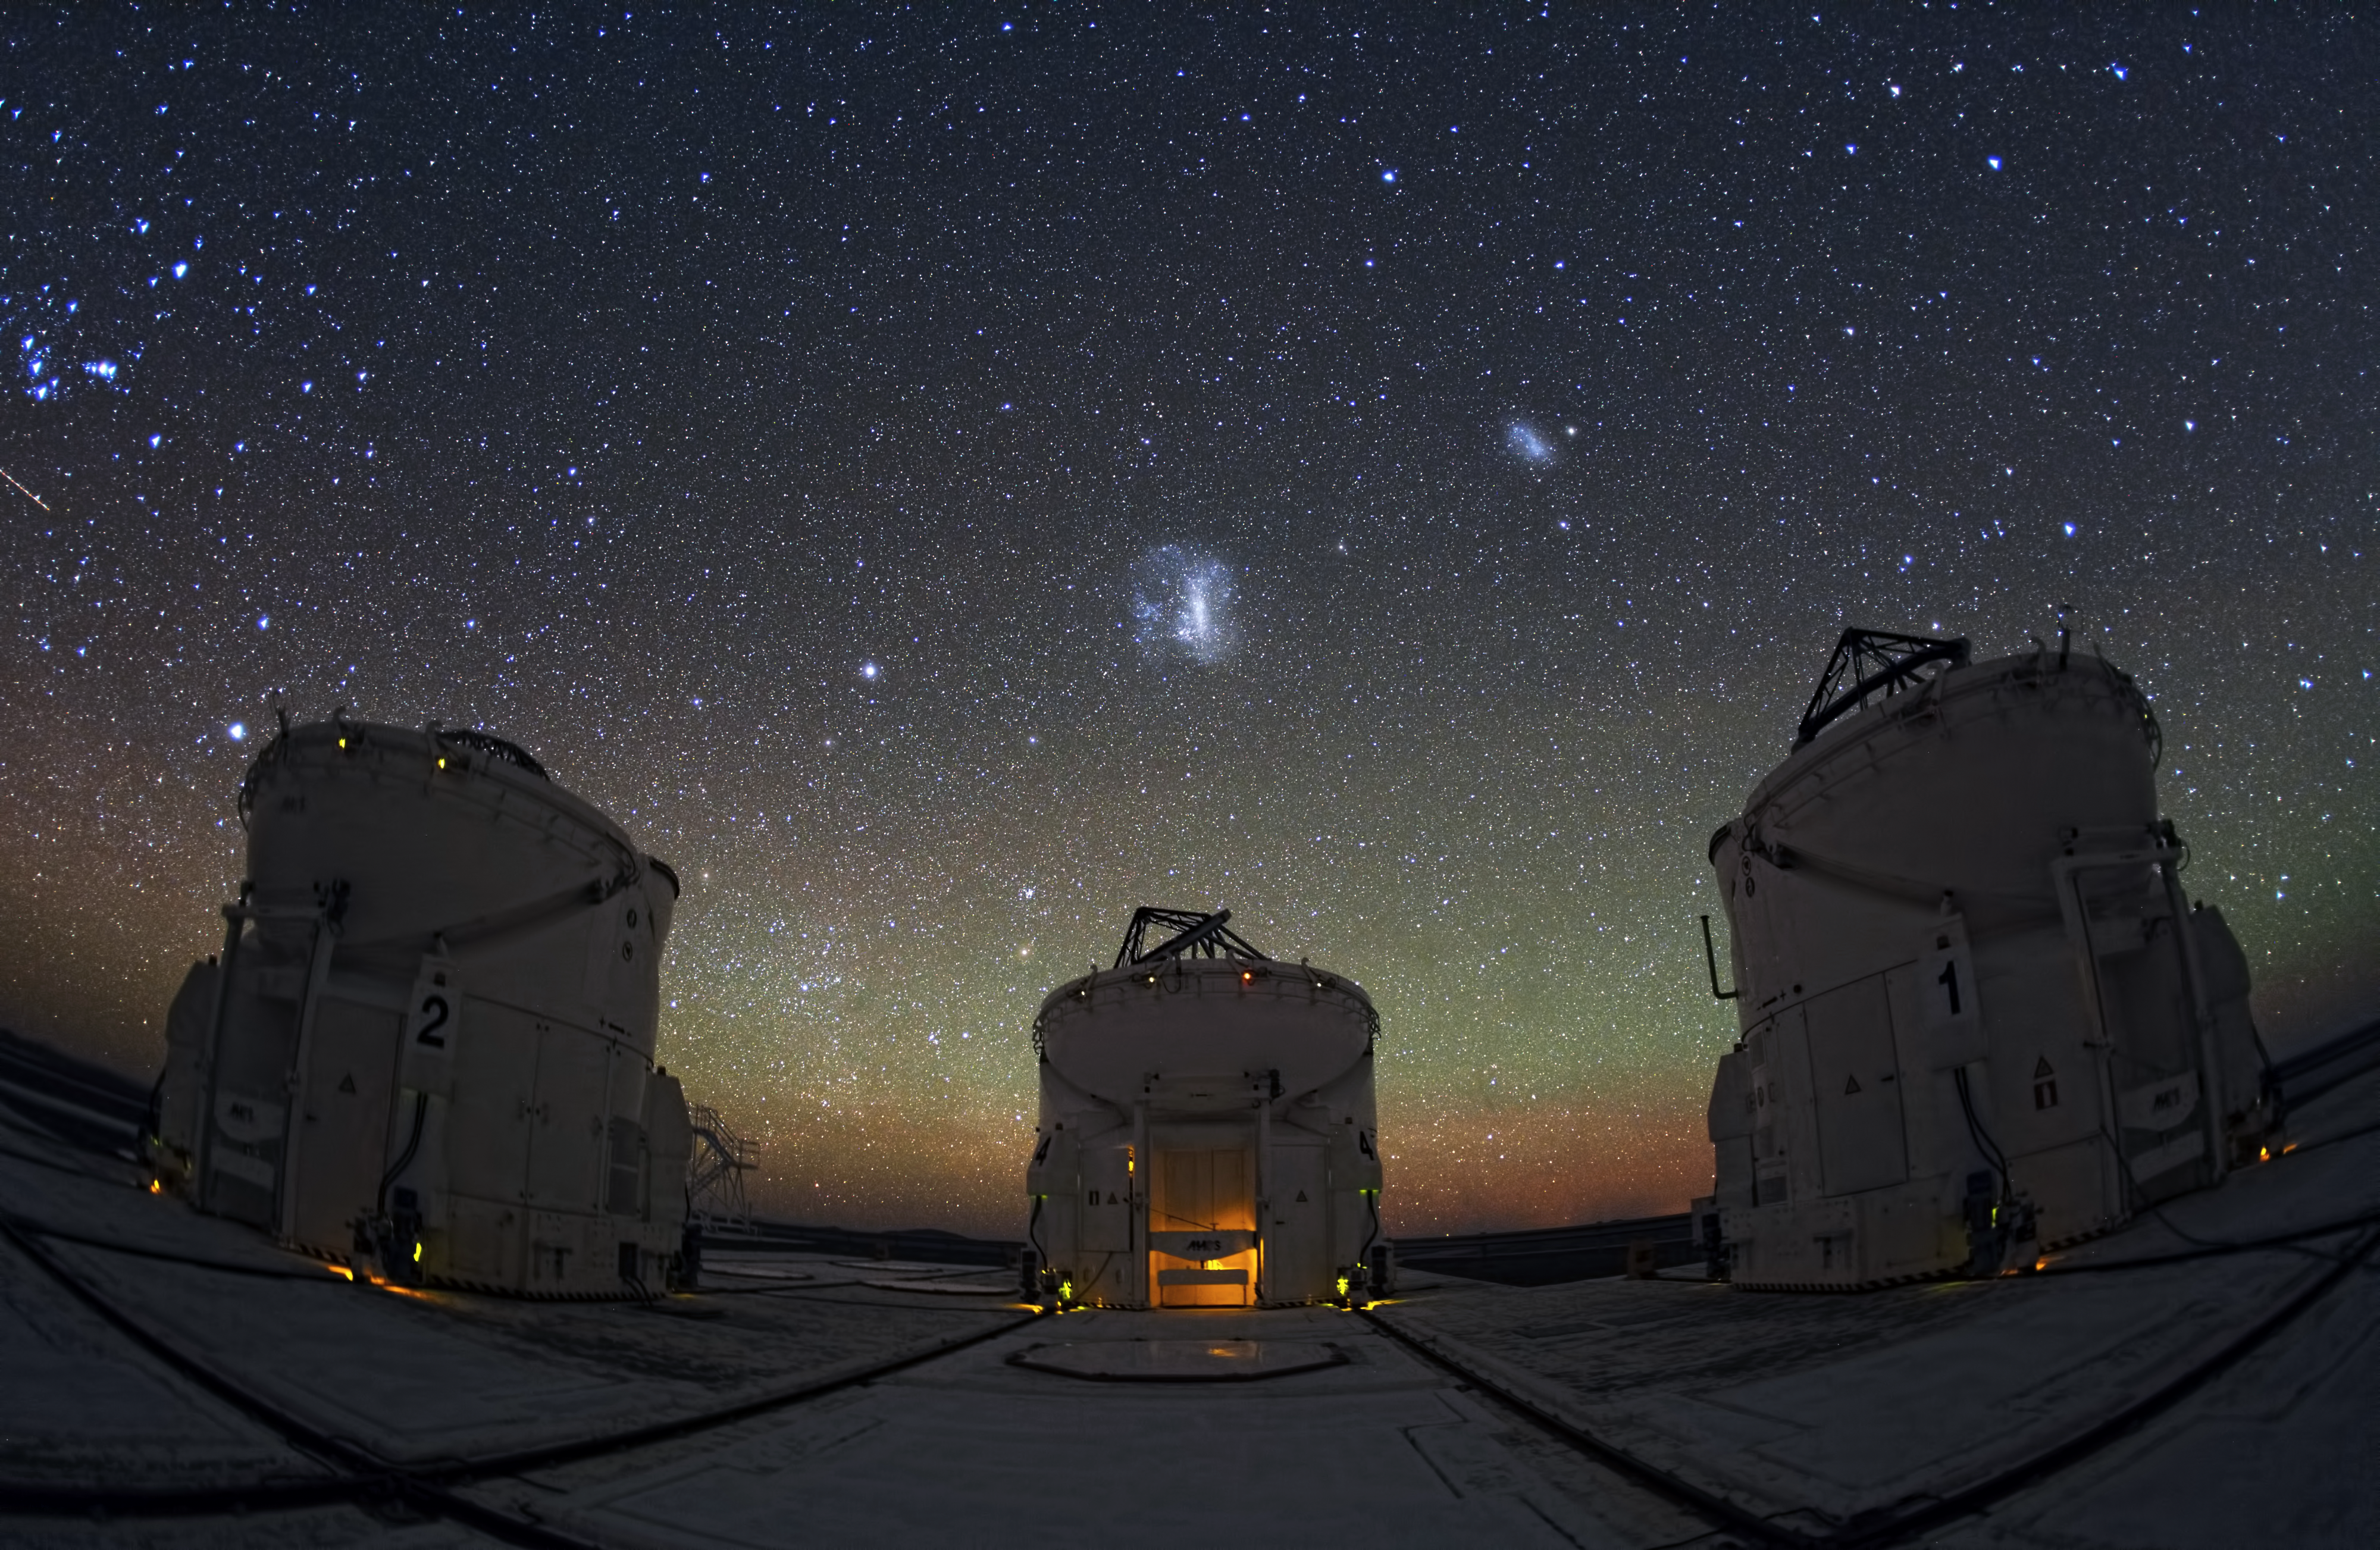

Paranal nights

Gaze up at the night sky from ESO's Paranal Observatory in Chile, and you will be greeted with a stunning view like this one. Flecks of blue, orange, red; each a different star, galaxy, nebula, or more, together forming a sparkling sky overhead. Astronomers peer at this beautiful backdrop, trying to unravel the mysteries of the Universe.

To do this, they use telescopes like the ones shown here, the VLT Auxiliary Telescopes. This image shows three of the four moveable units that feed light into the Very Large Telescope Interferometer, the world's most advanced optical instrument. Combining to form one larger telescope, they are greater than the sum of their parts: they reveal details that would be visible with a telescope as large as the distance between them.

Credit: Y. Beletsky (LCO)/ESO